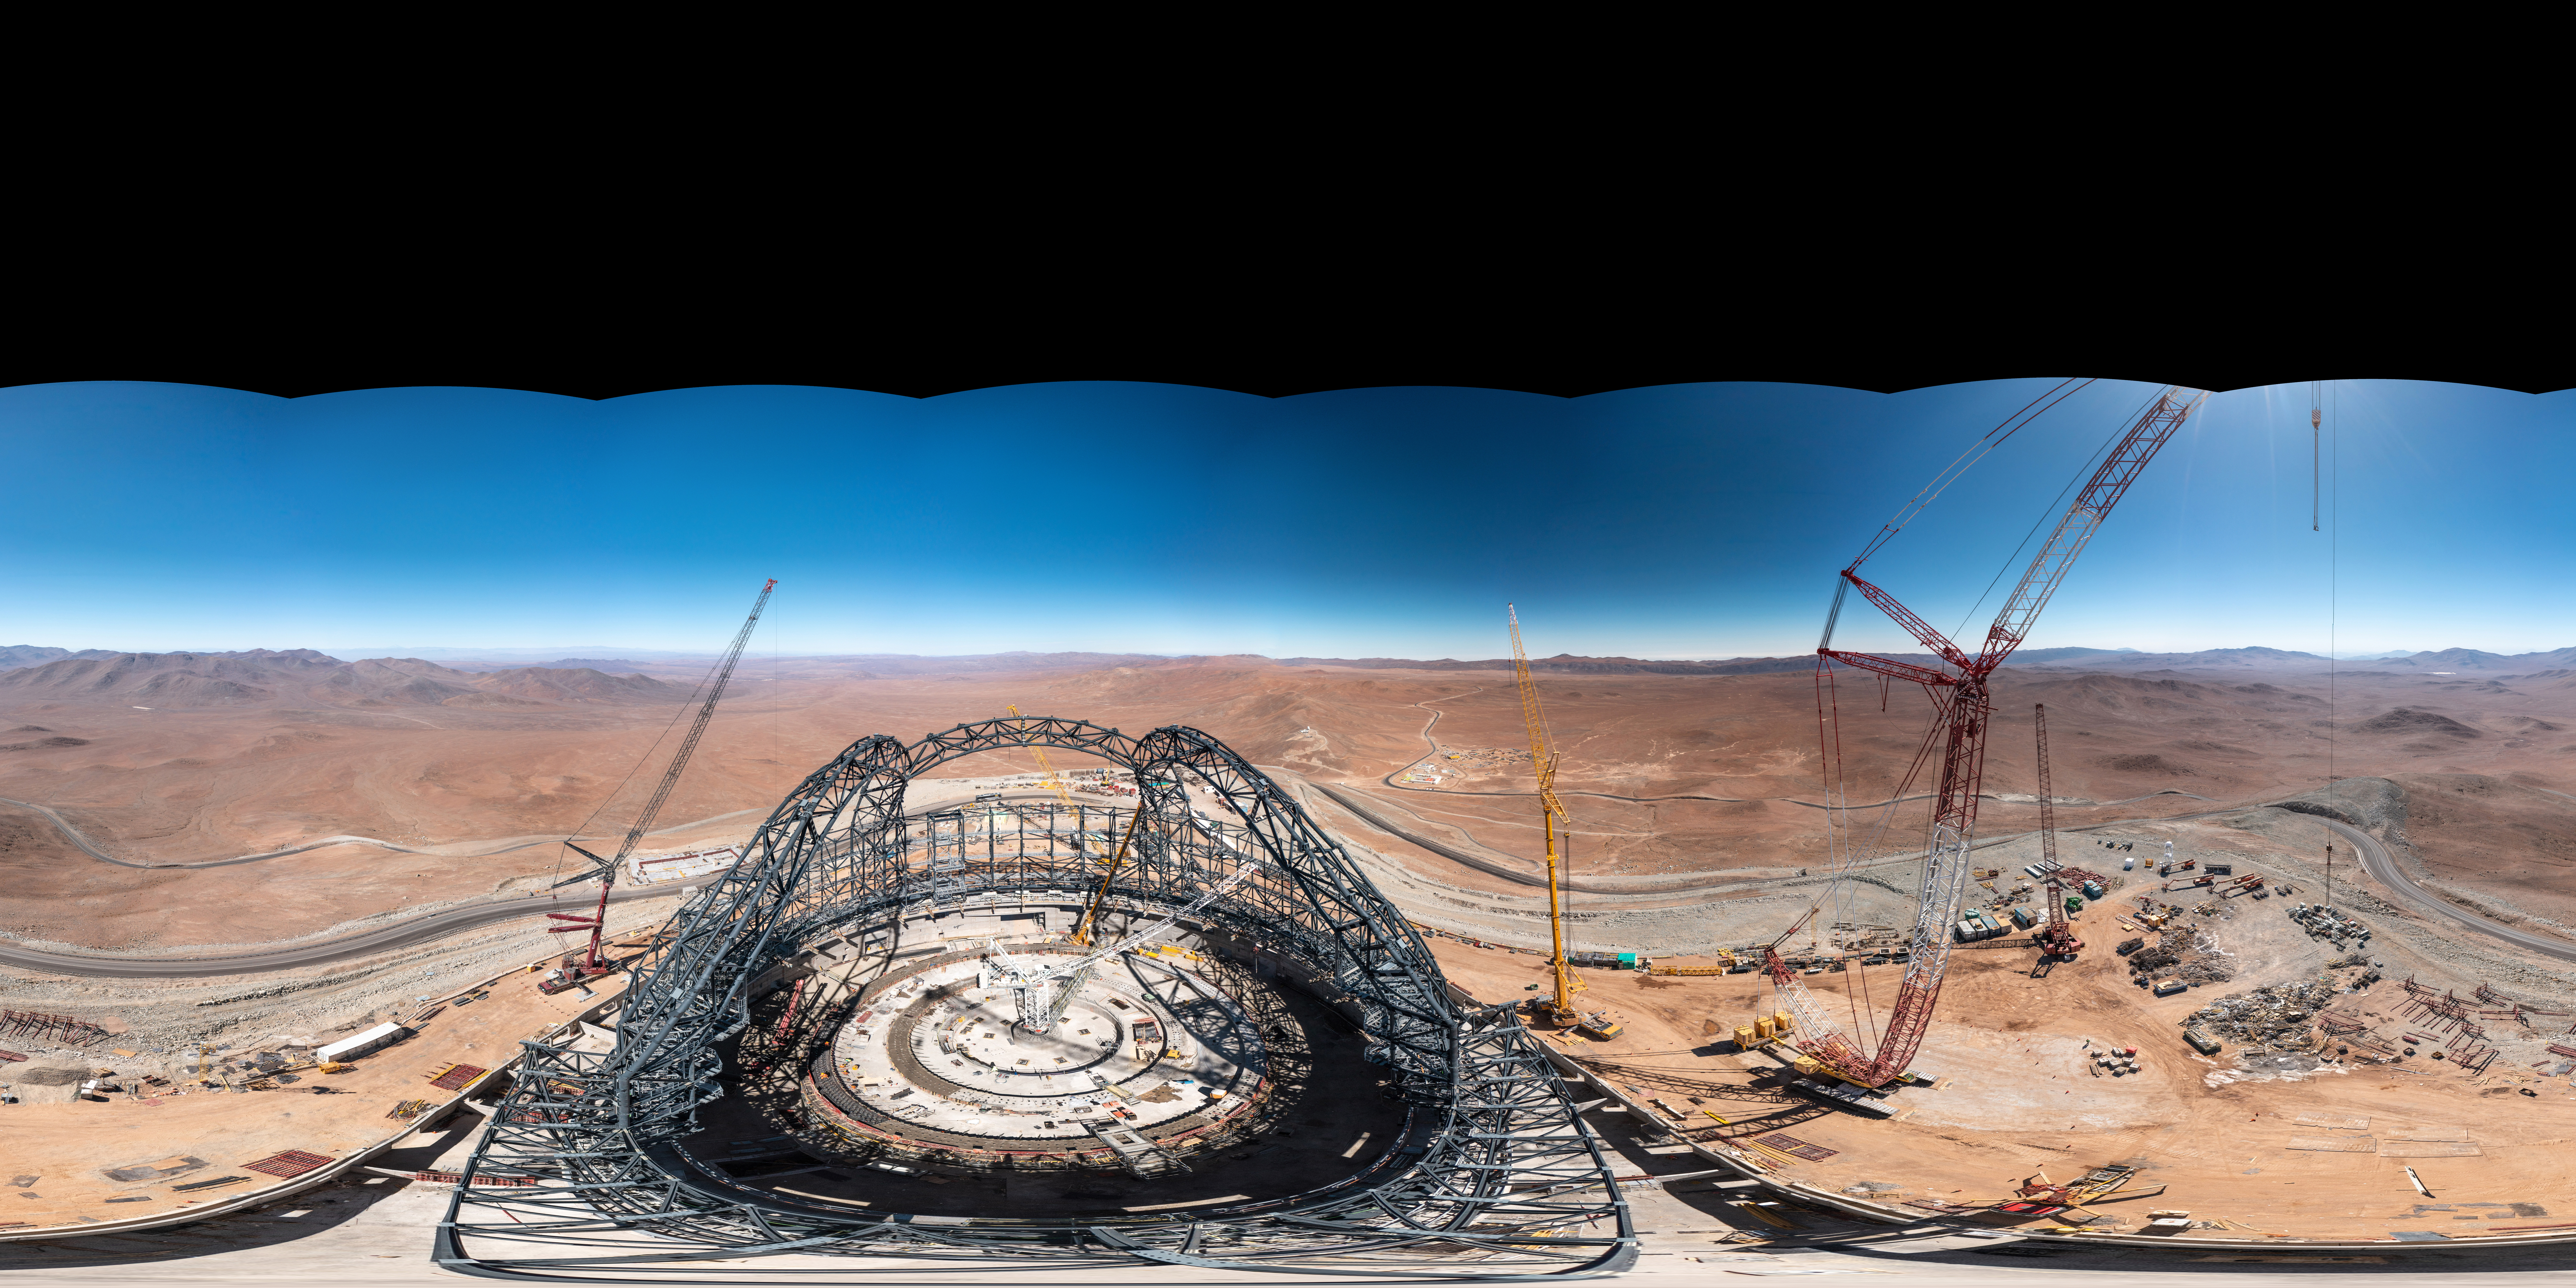

A 360 degree view of the ELT and its surroundings

This 360-degree panorama taken in early August 2023 shows ESO’s Extremely Large Telescope (ELT), under construction at Cerro Armazones in Chile. When this picture was taken, the steel frame of the telescope dome was taking shape. When finished, the dome will weigh in at 6100 tonnes, and it will need 30 million bolts to be held together. ESO’s ELT will be a revolutionary ground-based telescope with a 39-metre main mirror.

Credit: G. Hüdepohl (atacamaphoto.com)/ESO